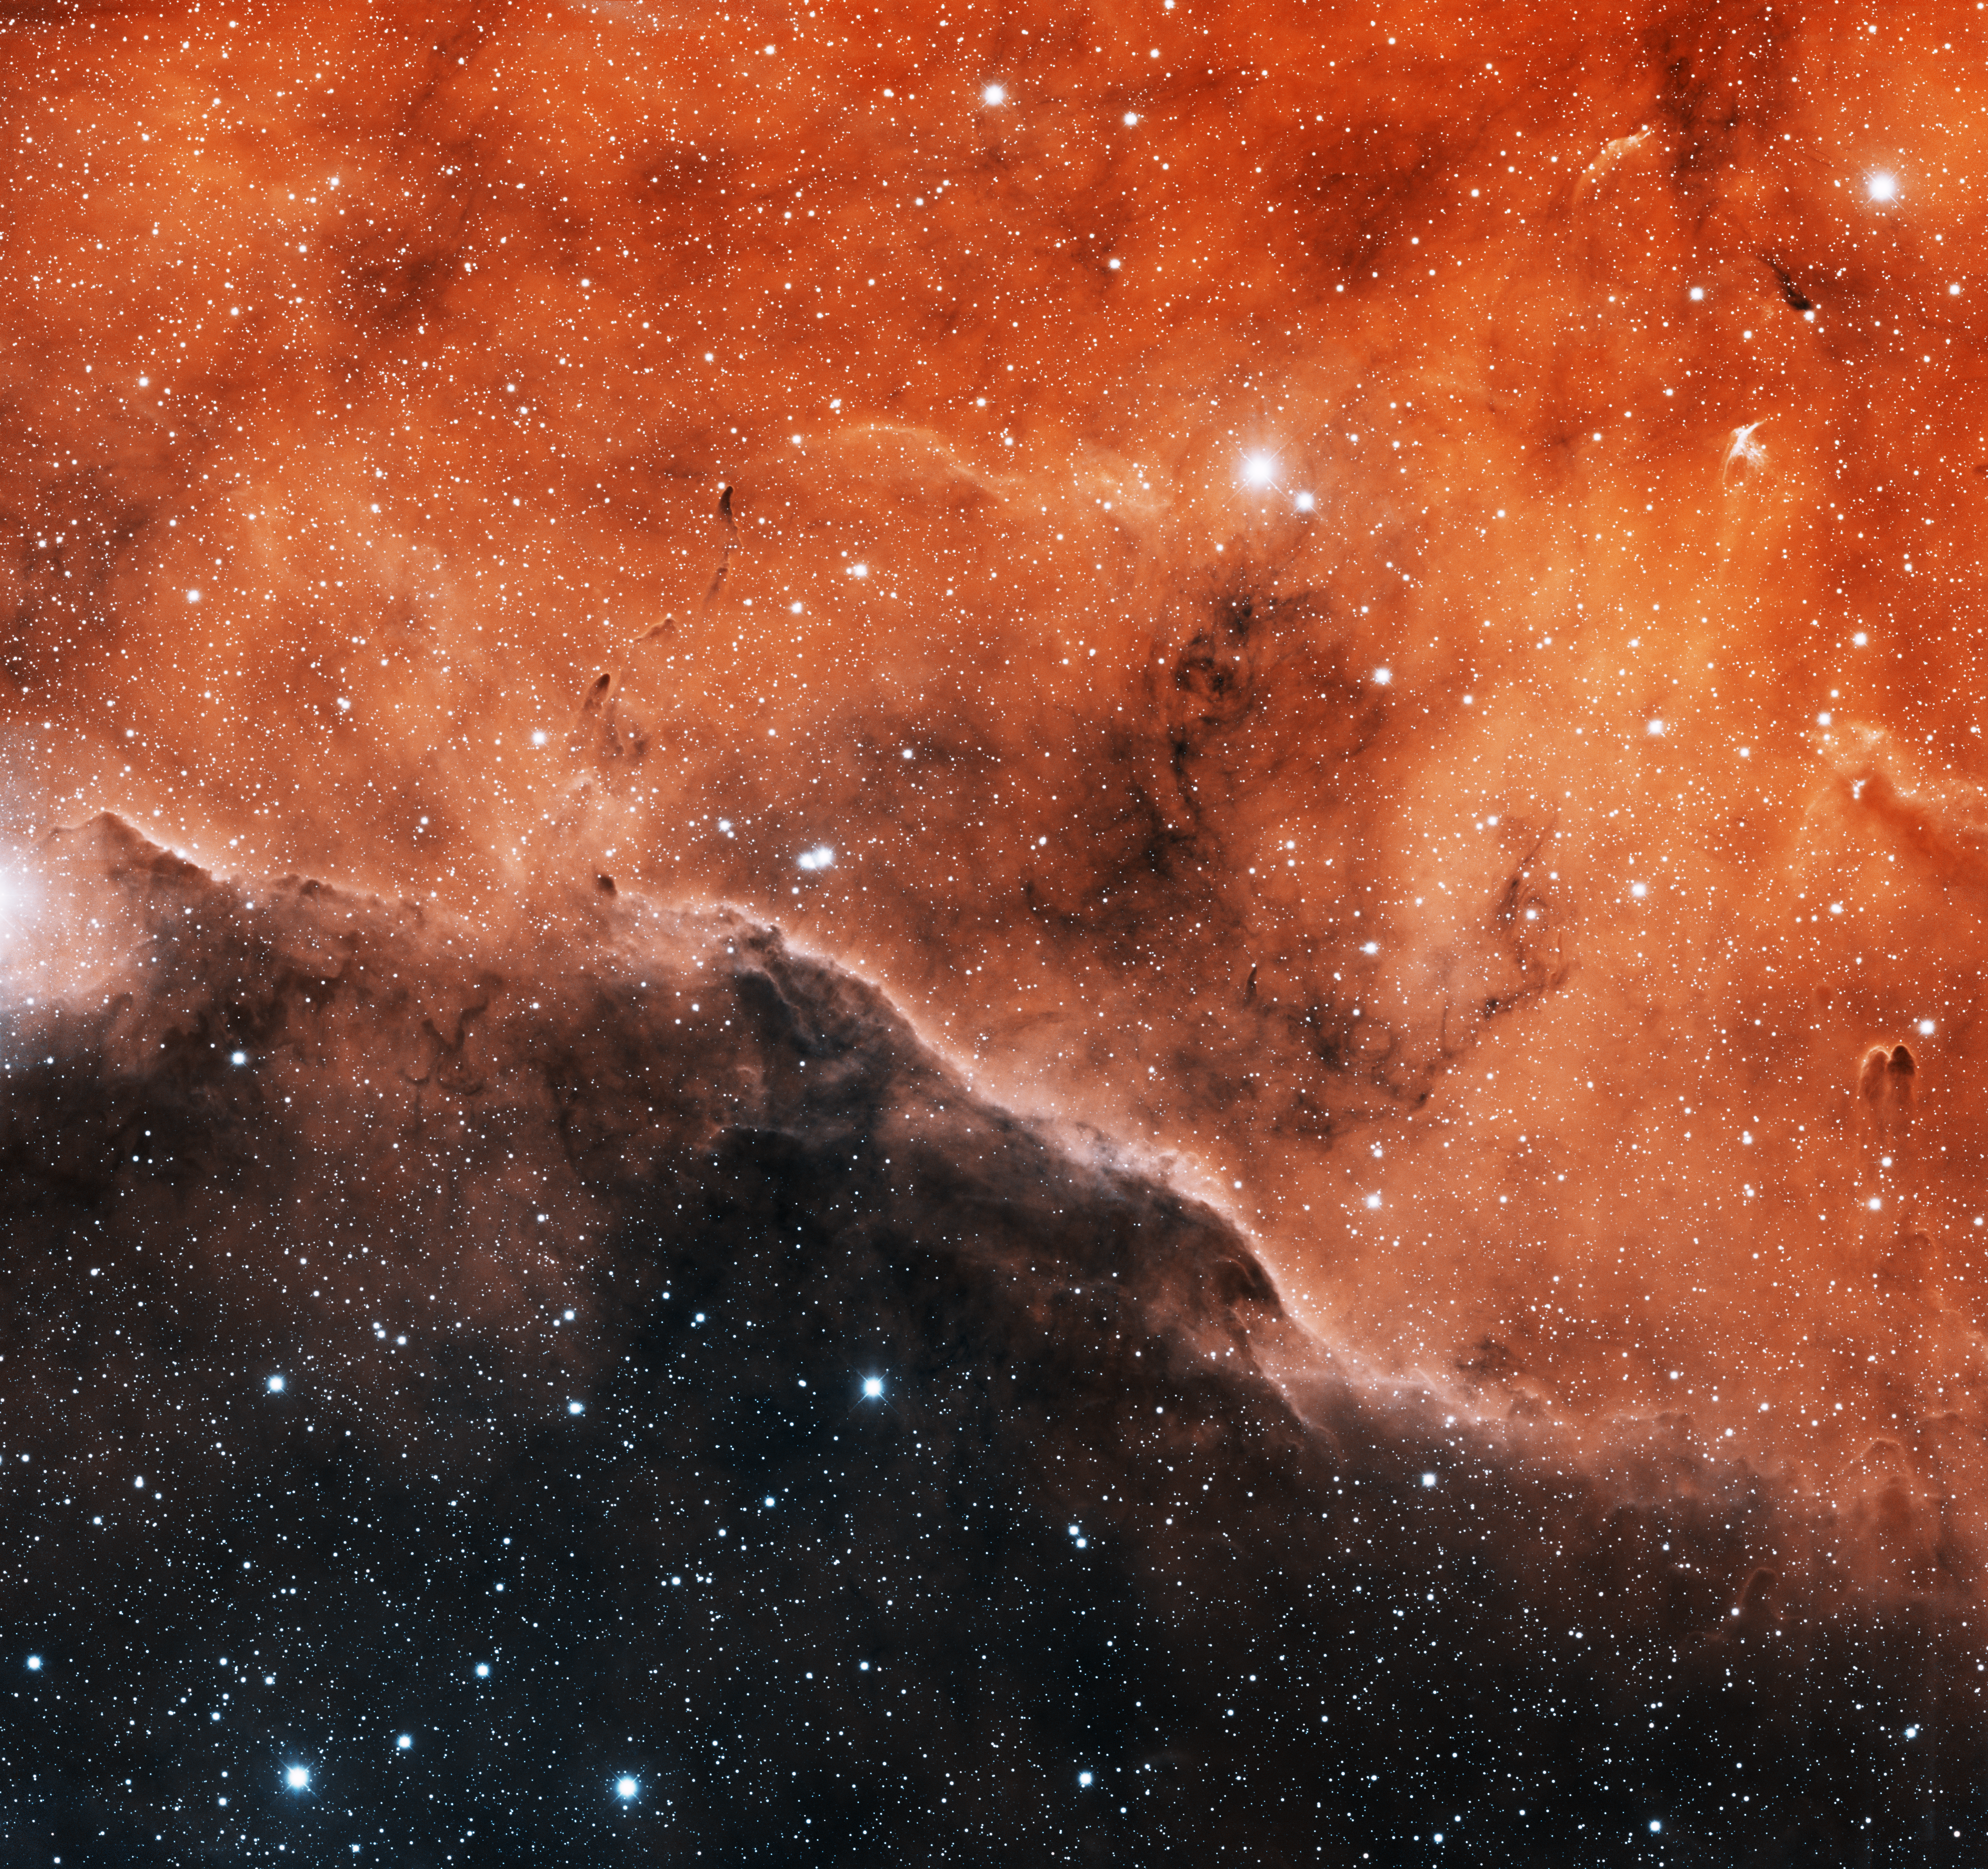

IC 1396 Northeast

This image was obtained with the wide-field view of the Mosaic camera on the Mayall 4-meter telescope at Kitt Peak National Observatory. IC 1396 is a giant emission nebula that is over 3 degrees in diameter. It is illuminated by a hot, massive O-type star (HD 206267) near its center. The star is not visible in this image- it is off of the top edge. This image is of a portion of IC 1396 in the north-eastern part of the nebula. It shows only about 5% of the entire nebula. Images of other parts of IC 1396 are also available in this gallery. The image was generated with observations in the Hydrogen alpha (red) and Sulphur [SII] (blue) filters. In this image, North is left, East is down.

Credit: T.A. Rector (University of Alaska Anchorage), H. Schweiker & S. Pakzad (NOIRLab/NSF/AURA)